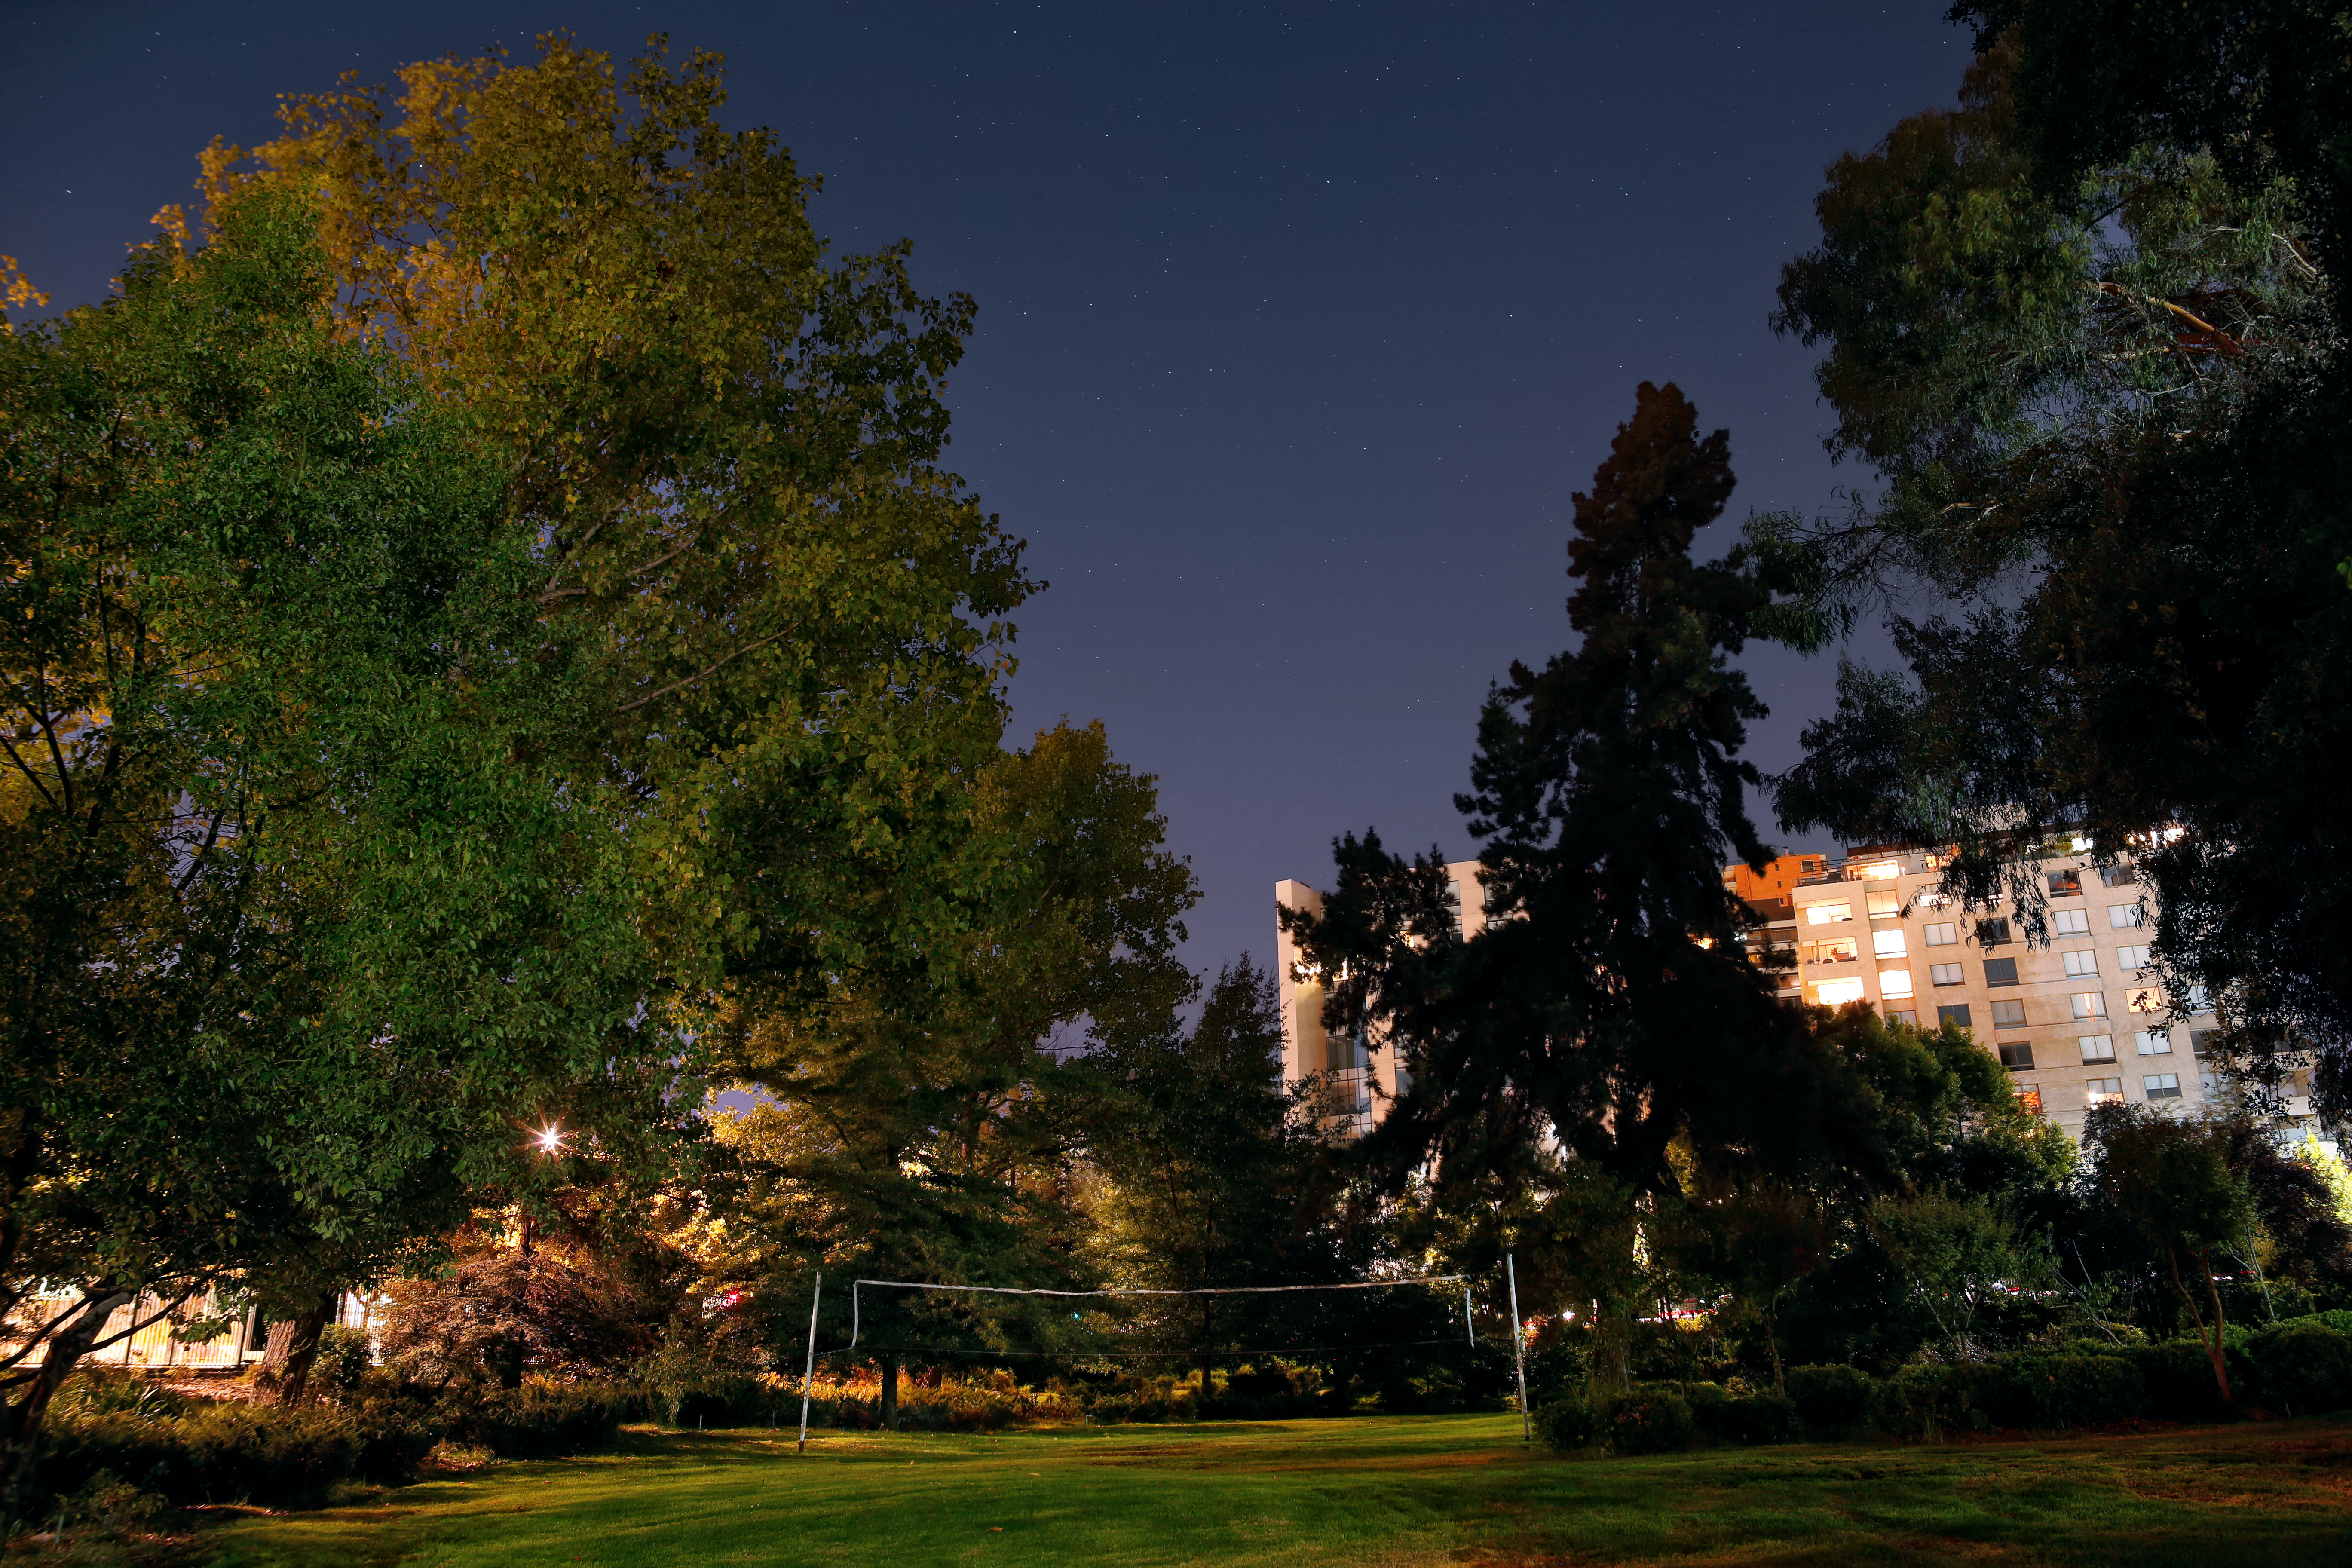

ESO Vitacura garden at night

A nighttime view of the ESO Vitacura offices' garden, complete with volleyball net.

Credit: R. Wesson/ESO